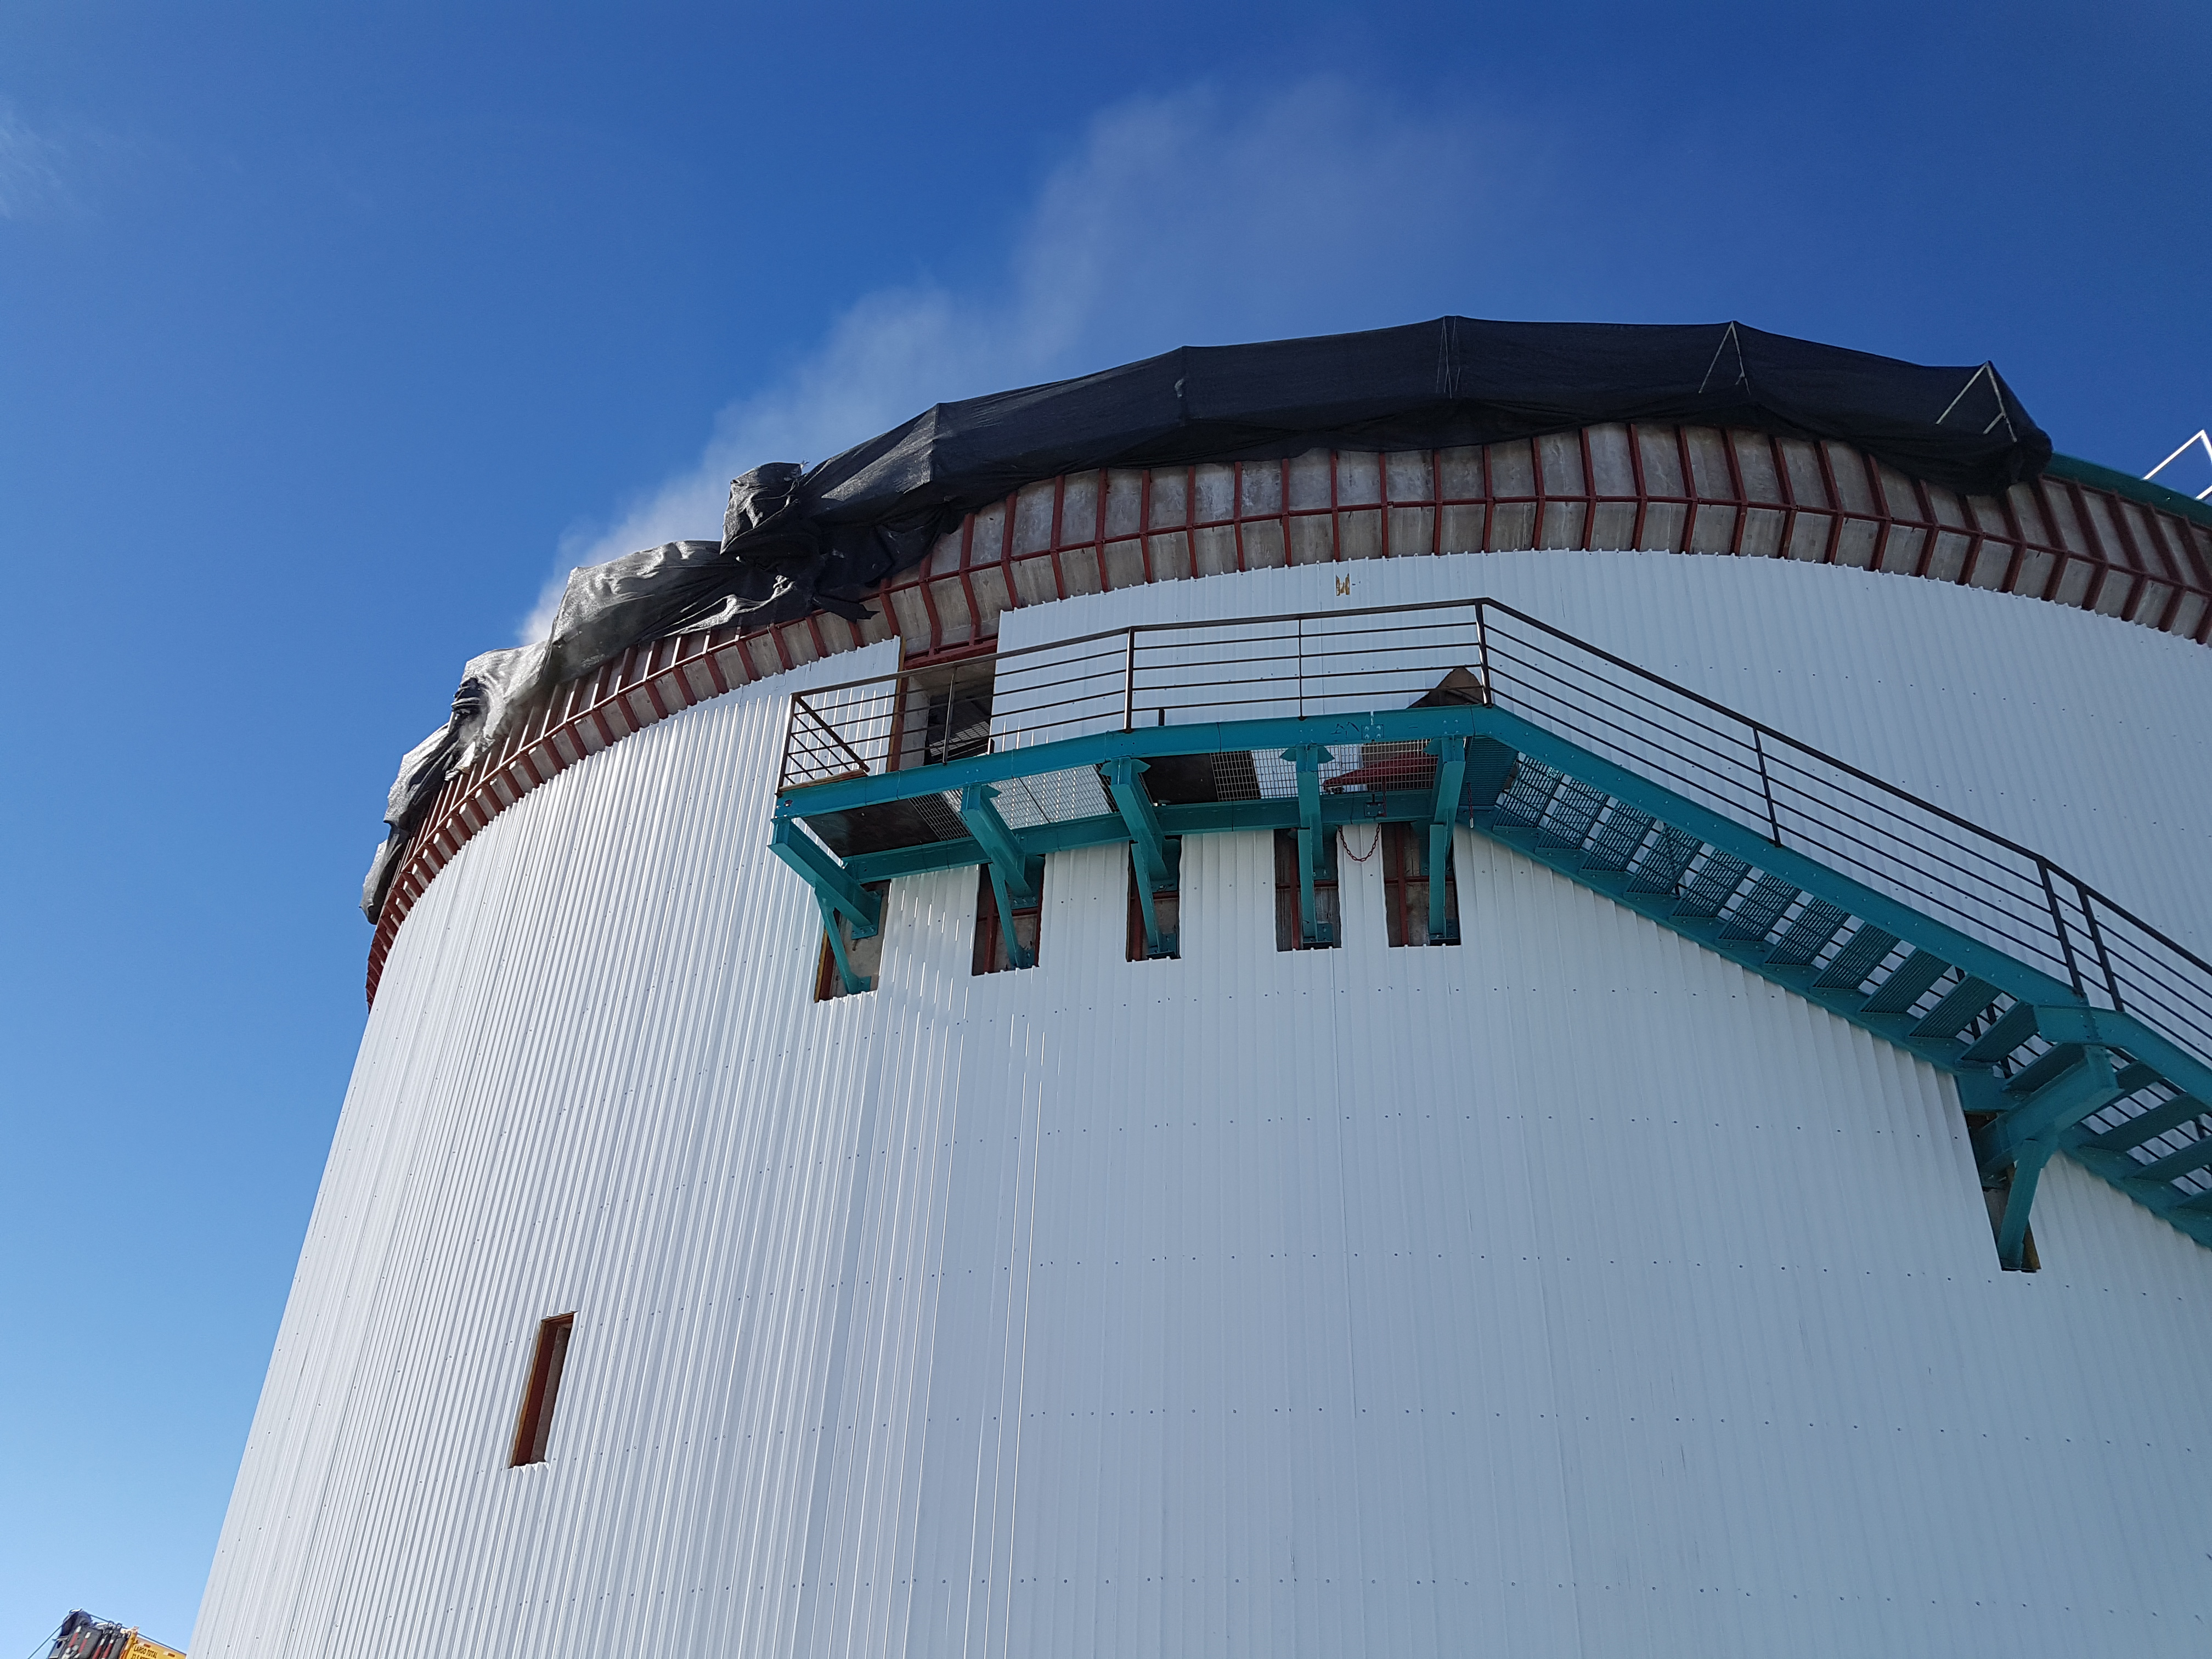

rubin-201706-1

SEIN with cover protection (black mesh) and as we can see, with a nice result in order to receive the EIE grout.

Credit: Rubin Observatory/ NSF/ AURA